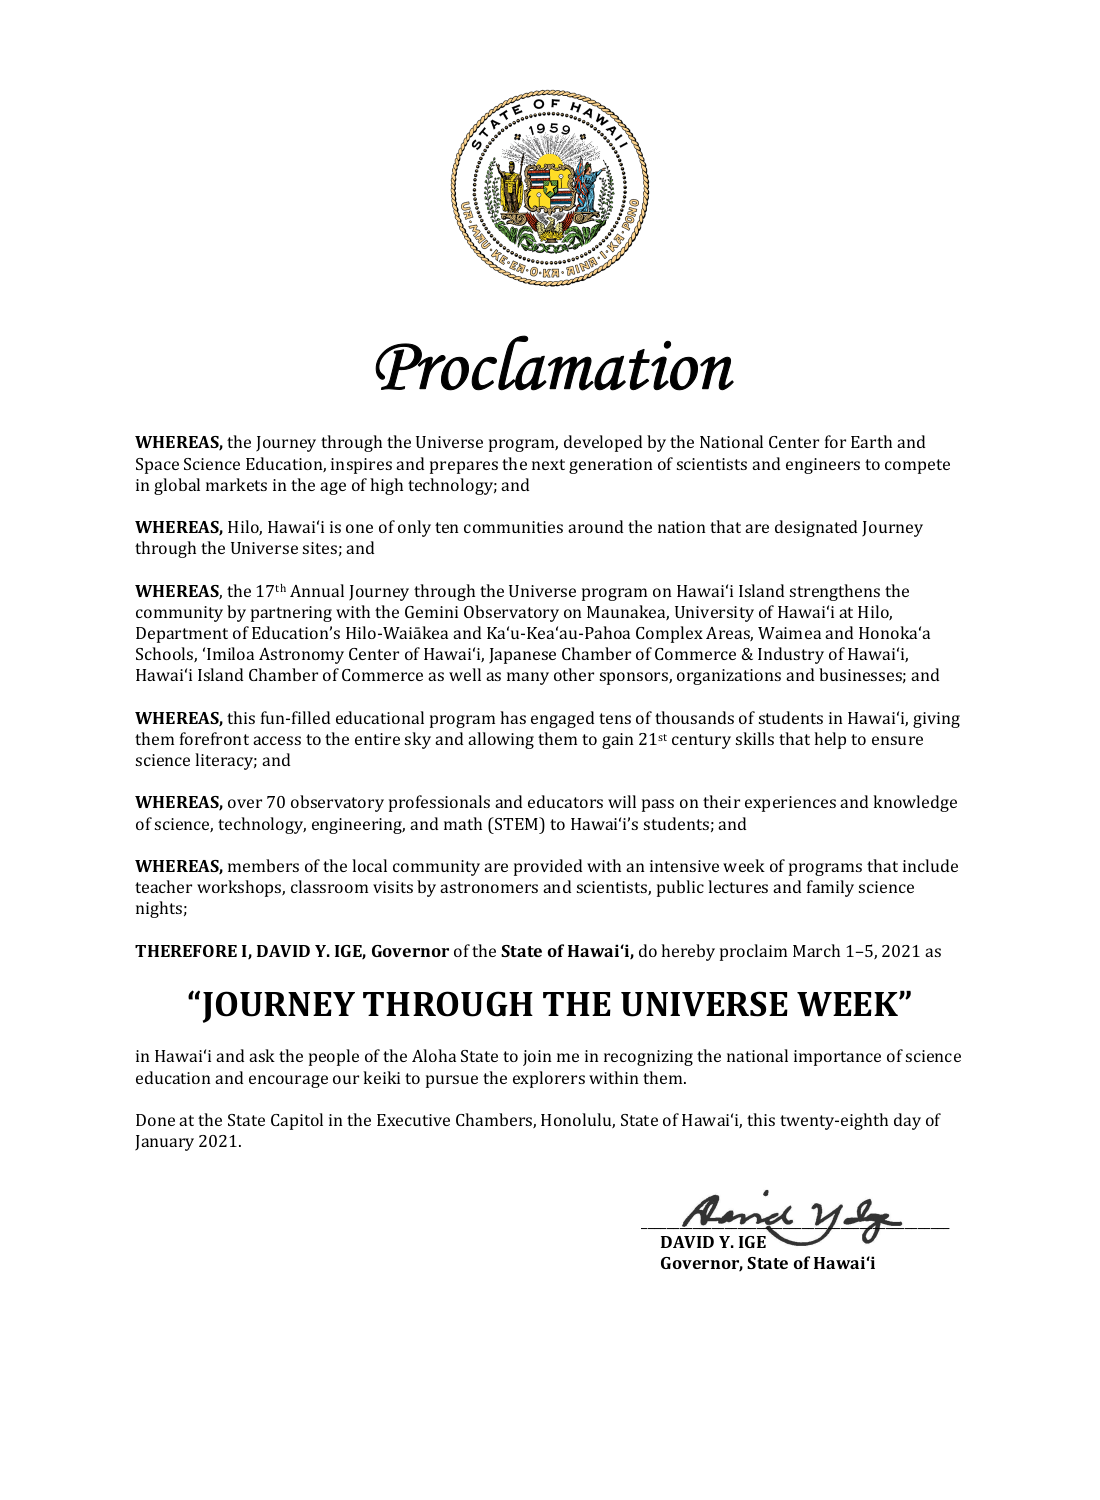

Proclamation Journey Through the Universe Week 28-01-2021

Credit: NOIRLab